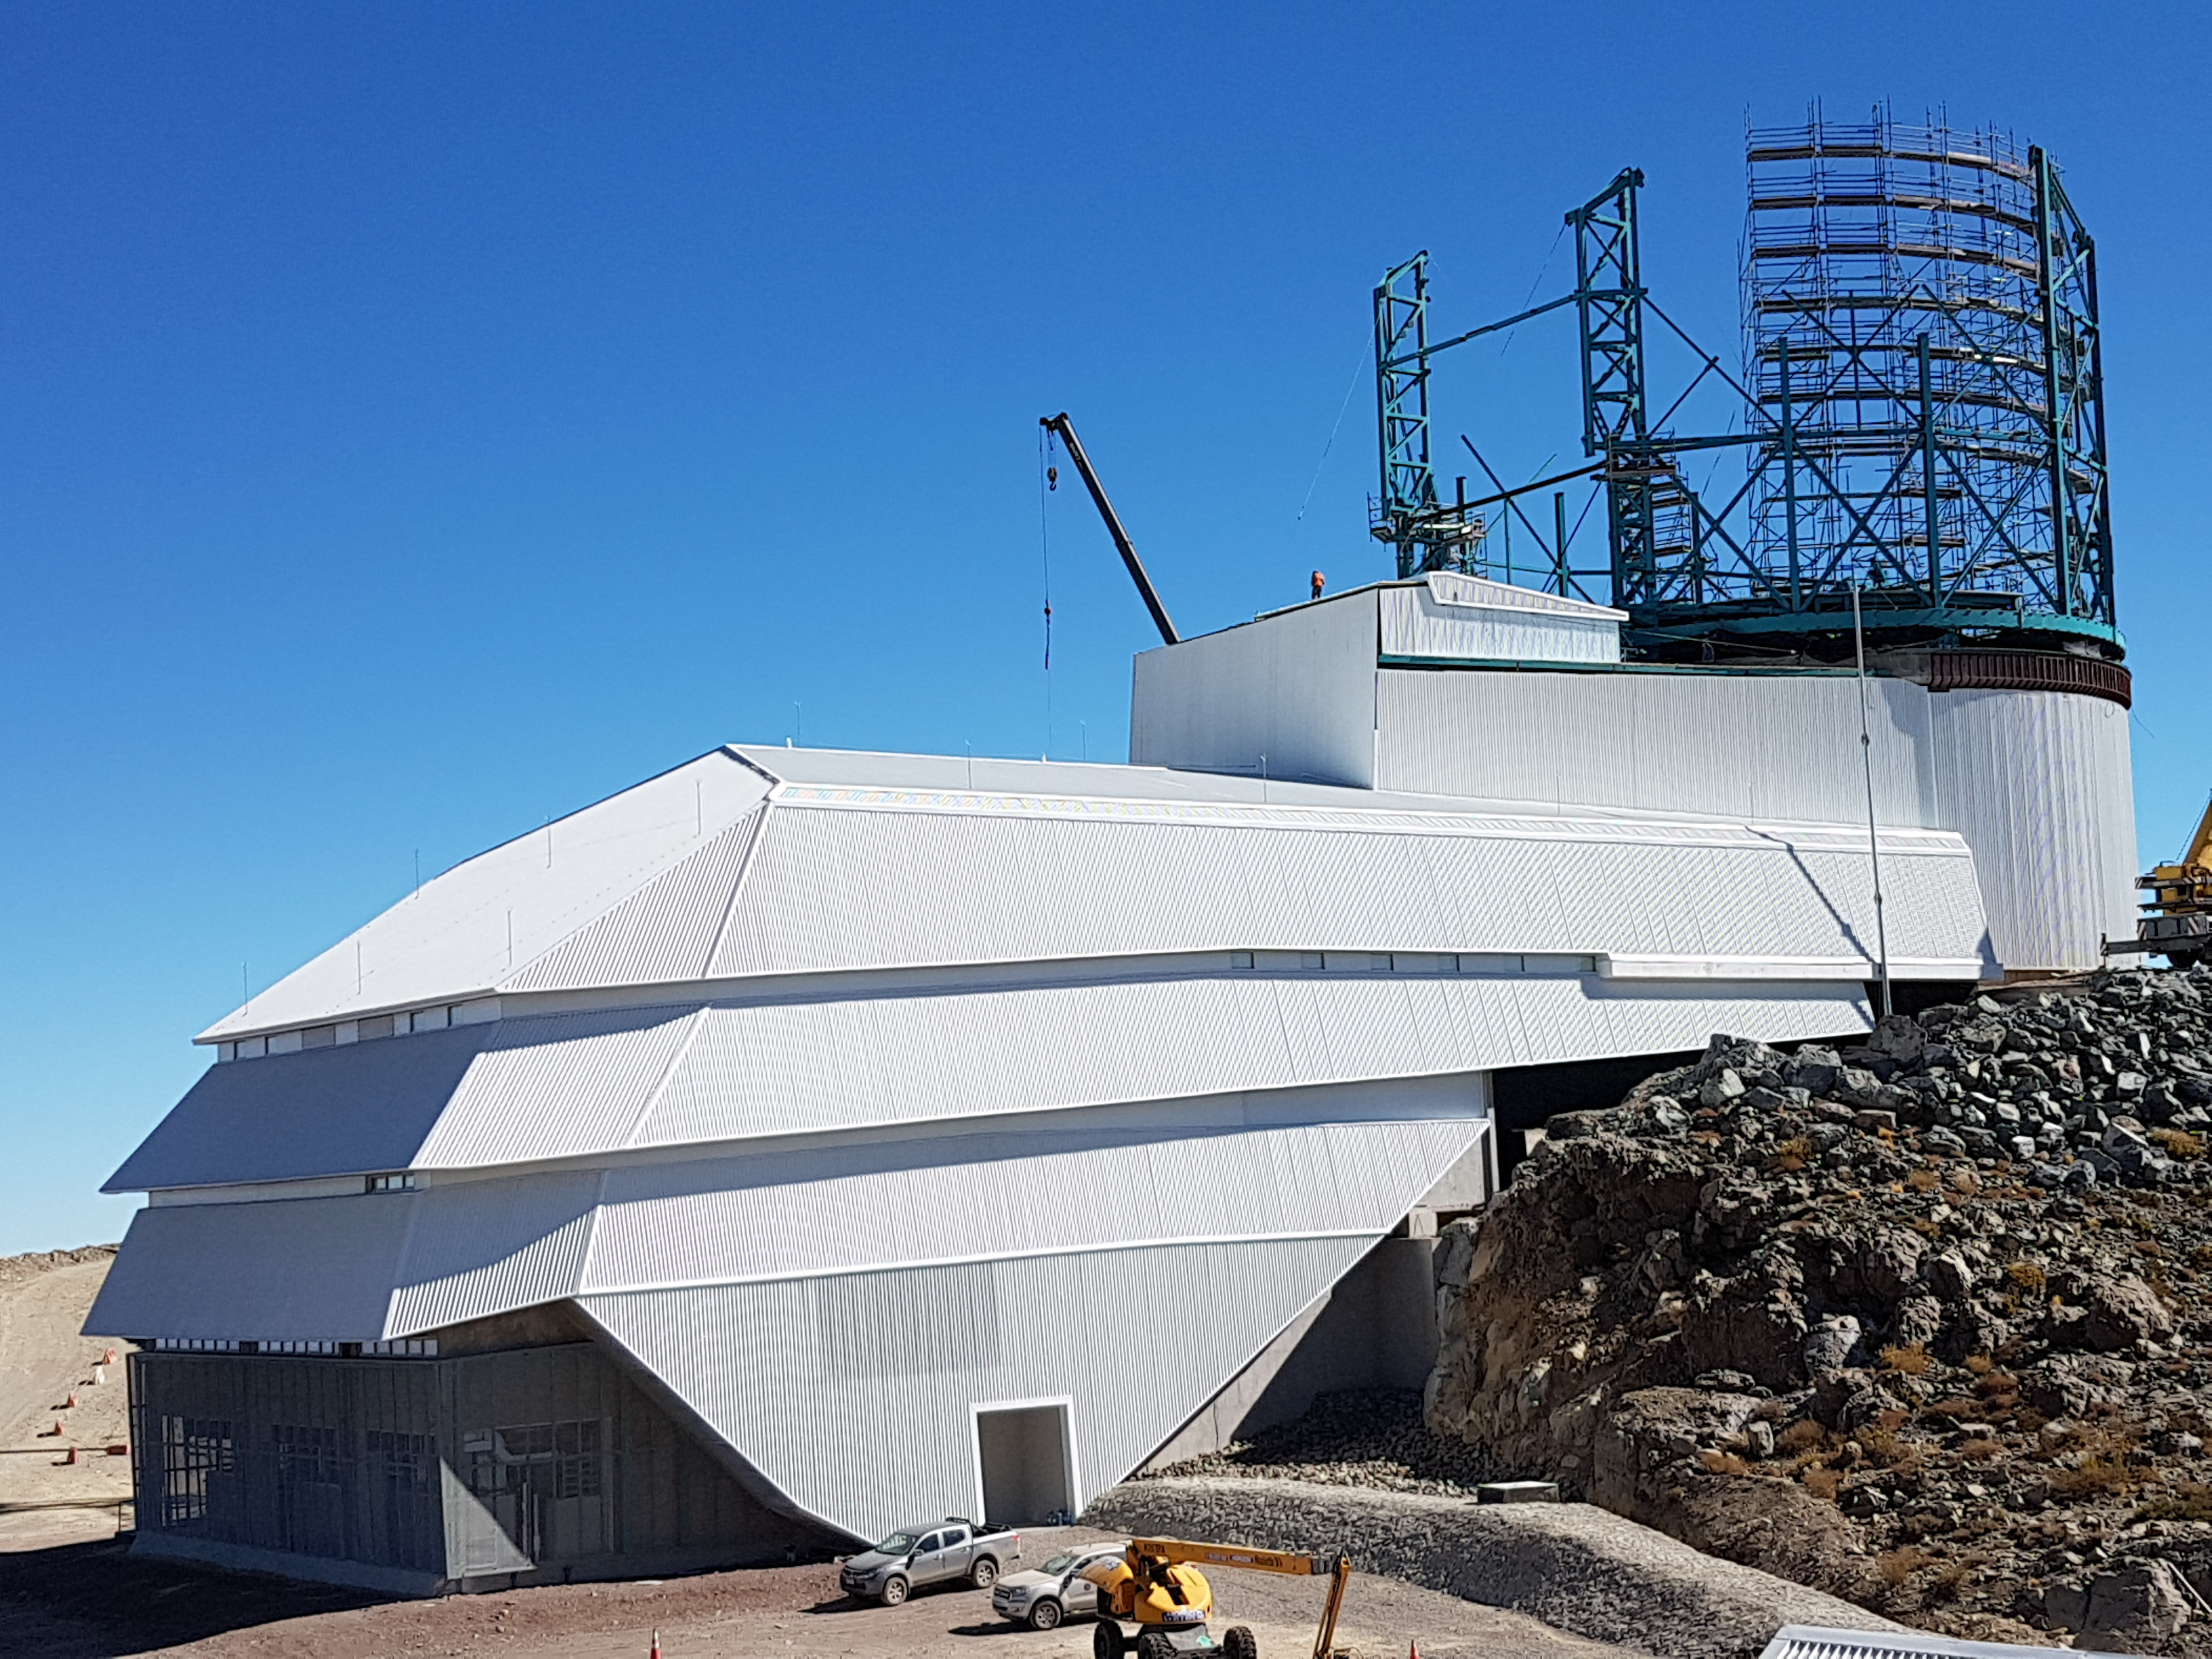

Weekly Construction Photos

Exterior view of the Summit Facility building showing progress on the Dome.

Credit: Rubin Observatory/NSF/AURA